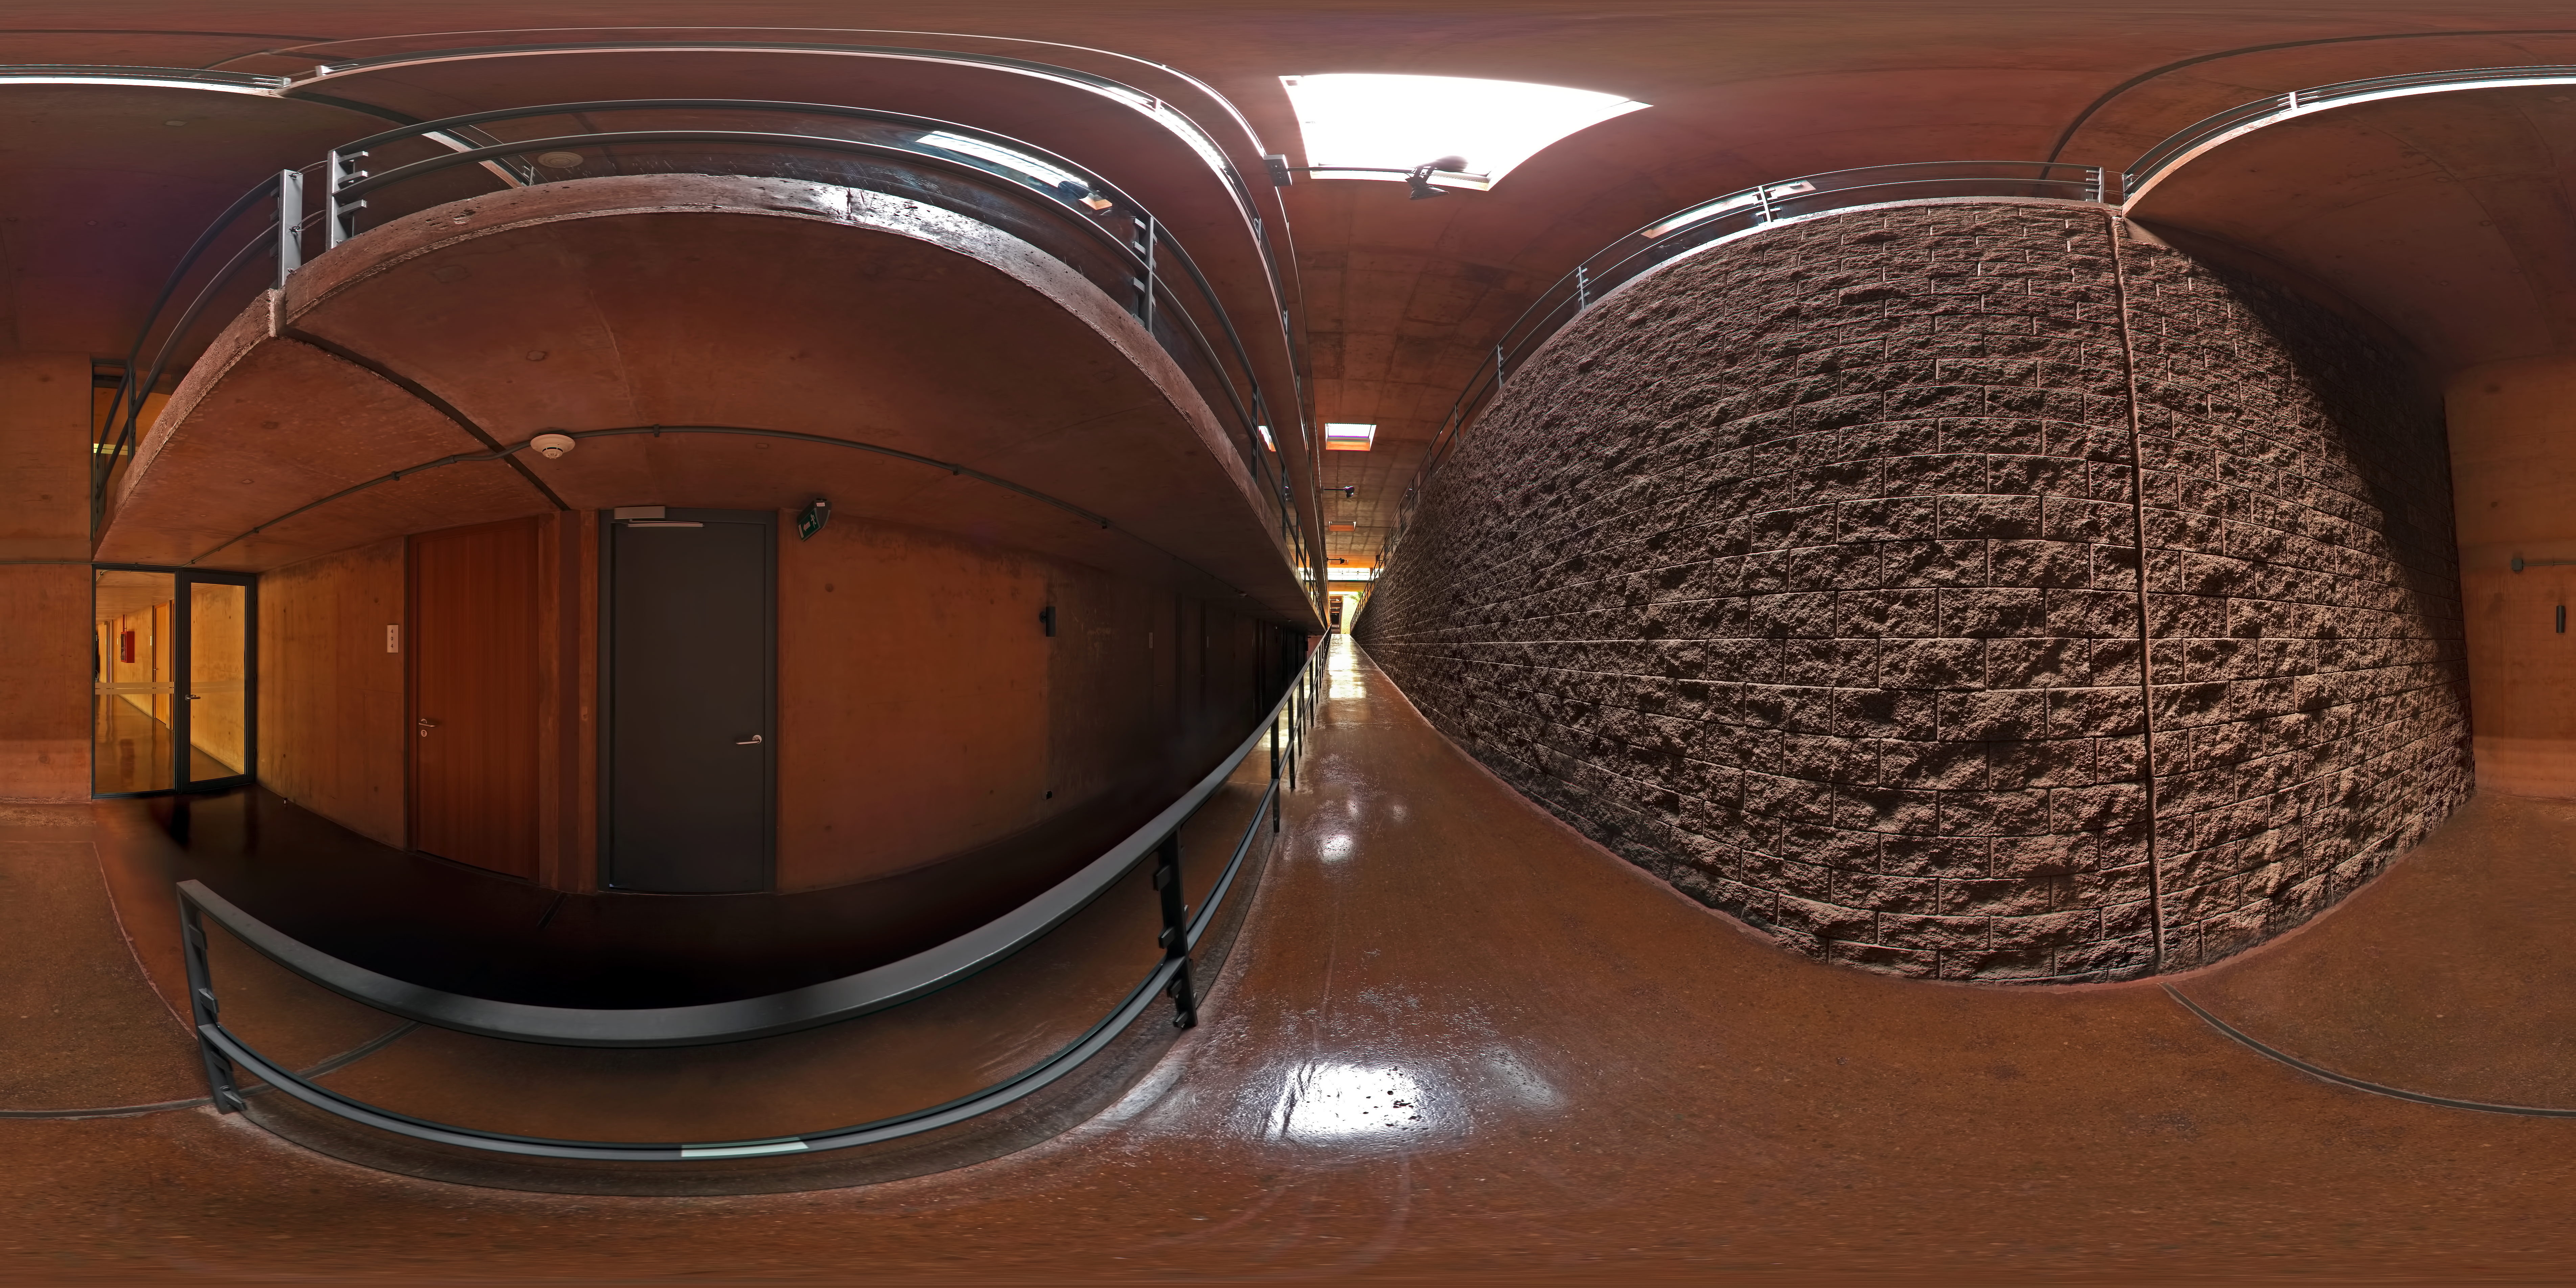

La Residencia

This 360 degree panorama was taken from one of the bottom level hallways of La Residencia, at Paranal Observatory. La Residencia is the place for those working at Paranal to relax and take shelter from the harsh environment outside.

Credit: ESO